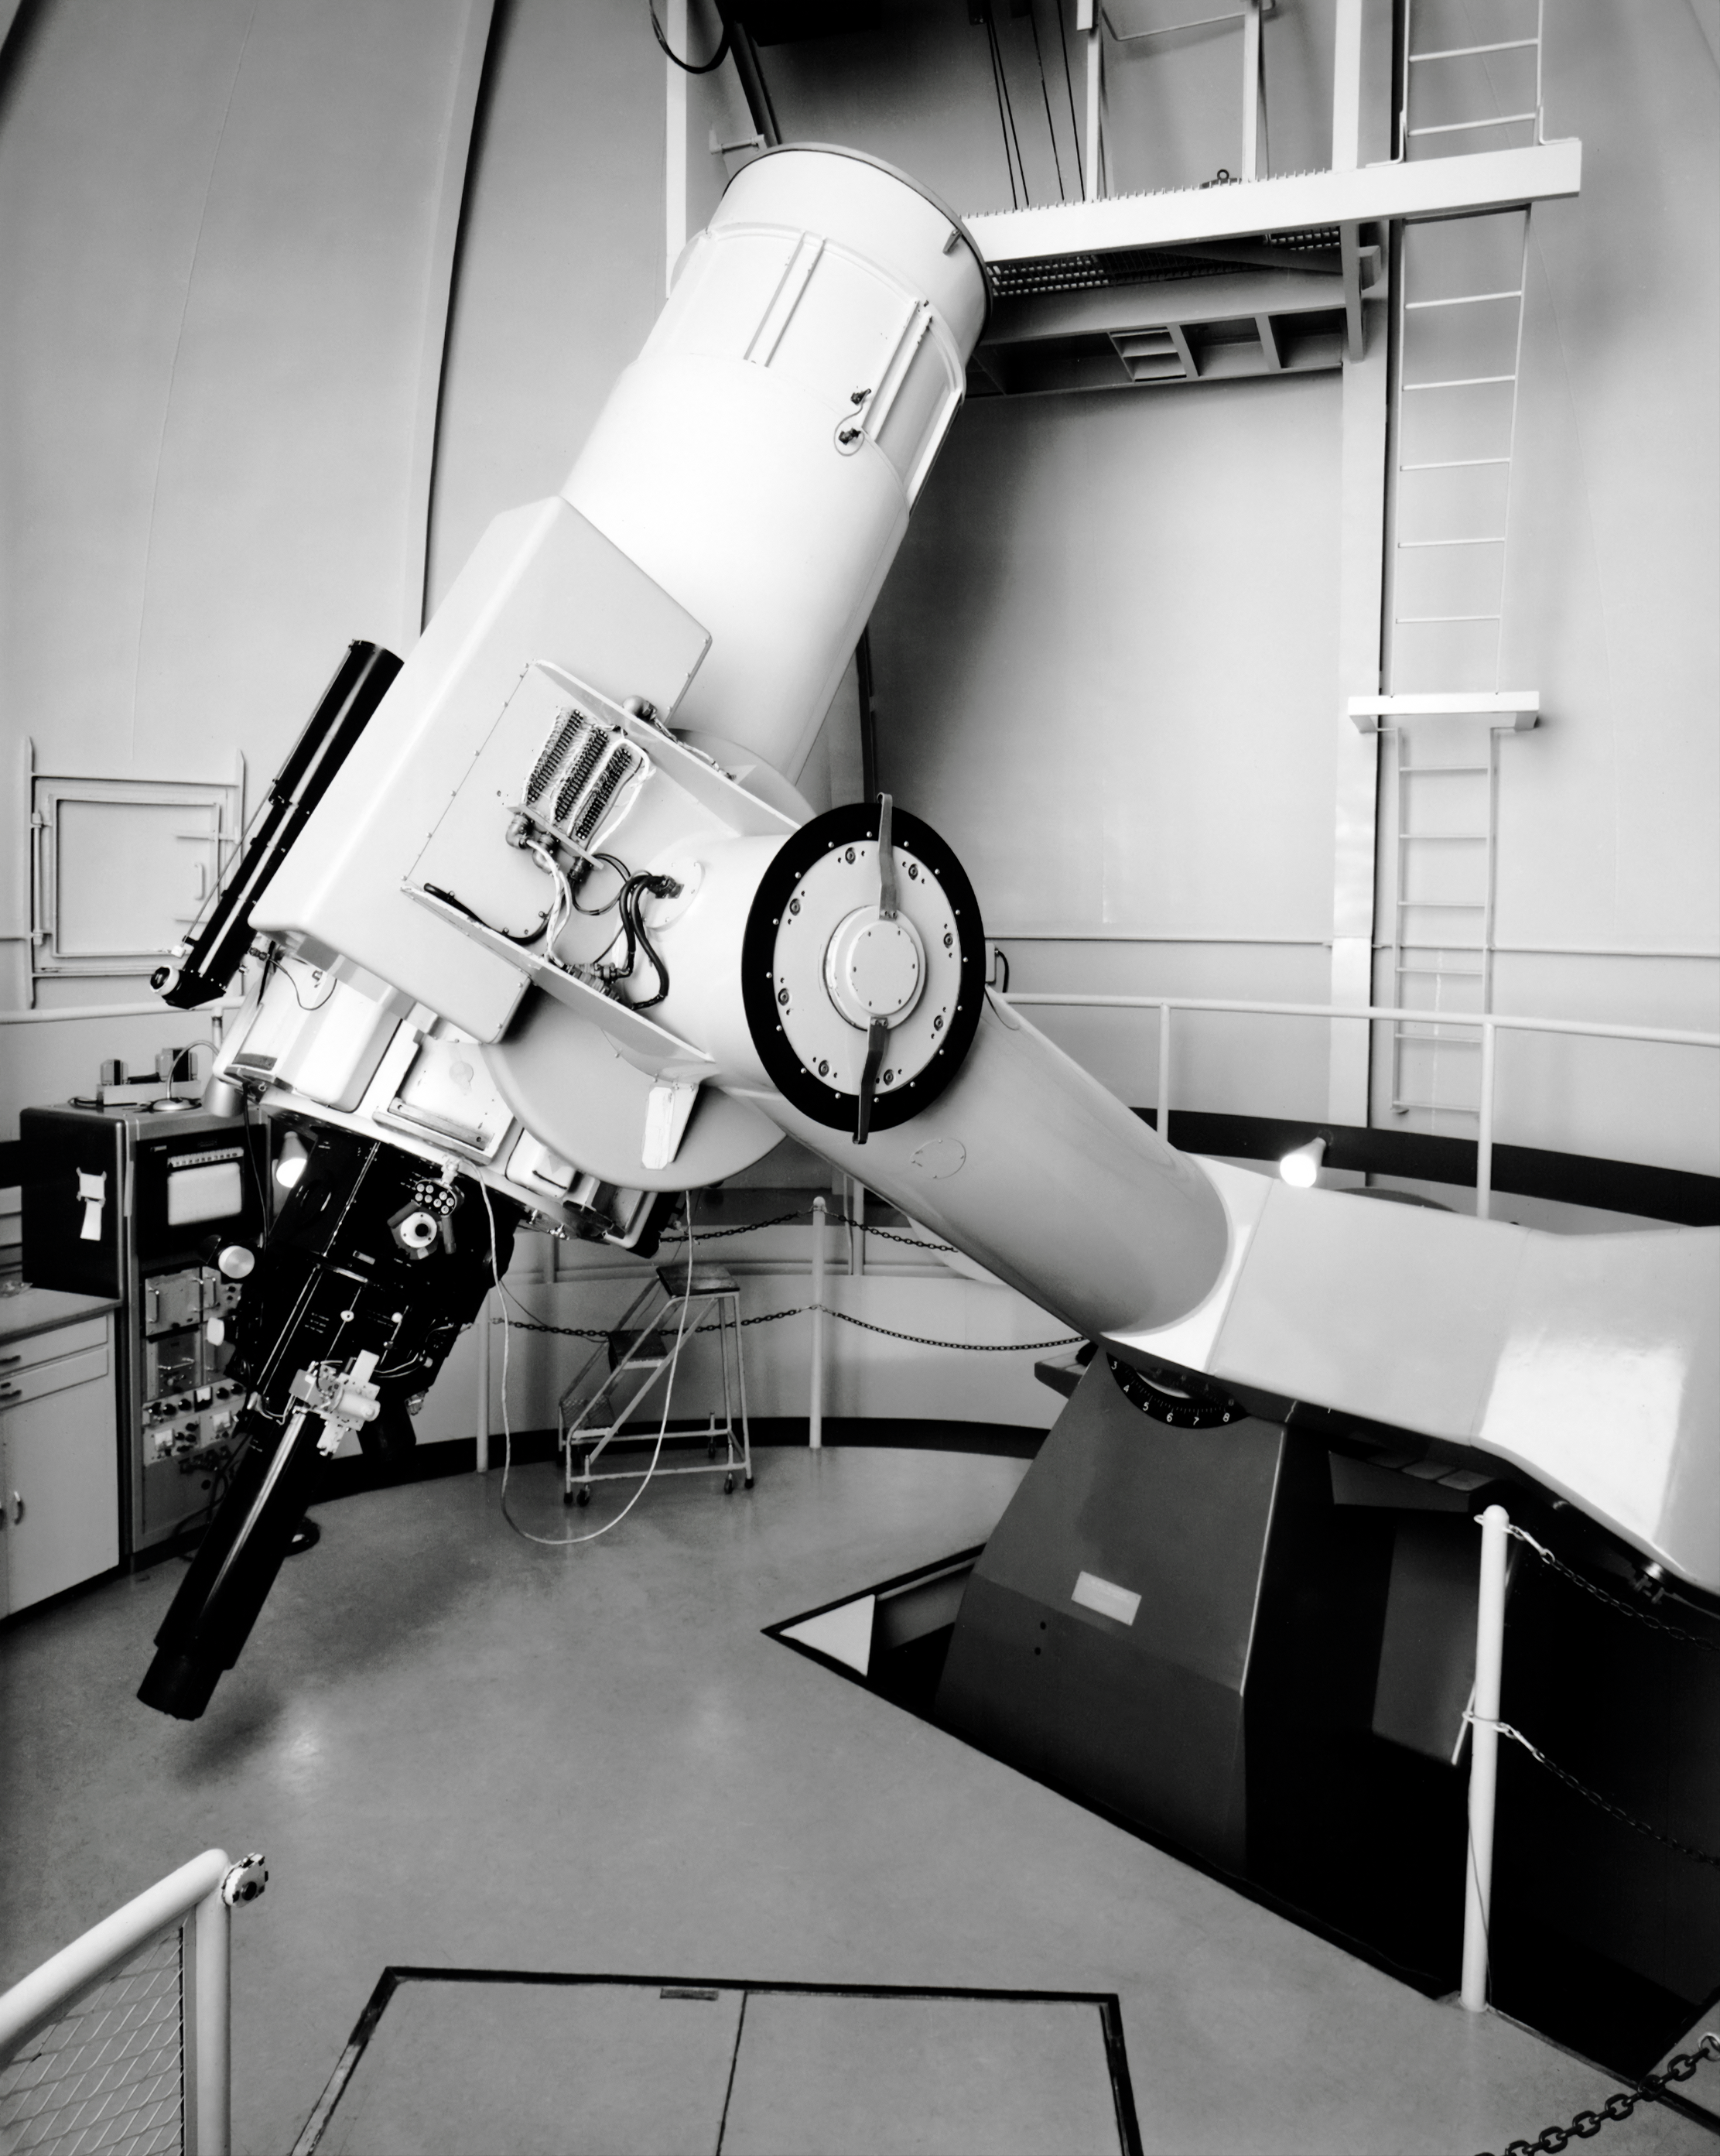

WIYN 0.9-meter Telescope

The WIYN 0.9-meter Telescope is shown here in this vintage photo.

This image is part of NSF NOIRLab’s historical archives.

Credit: KPNO/NOIRLab/AURA/NSF